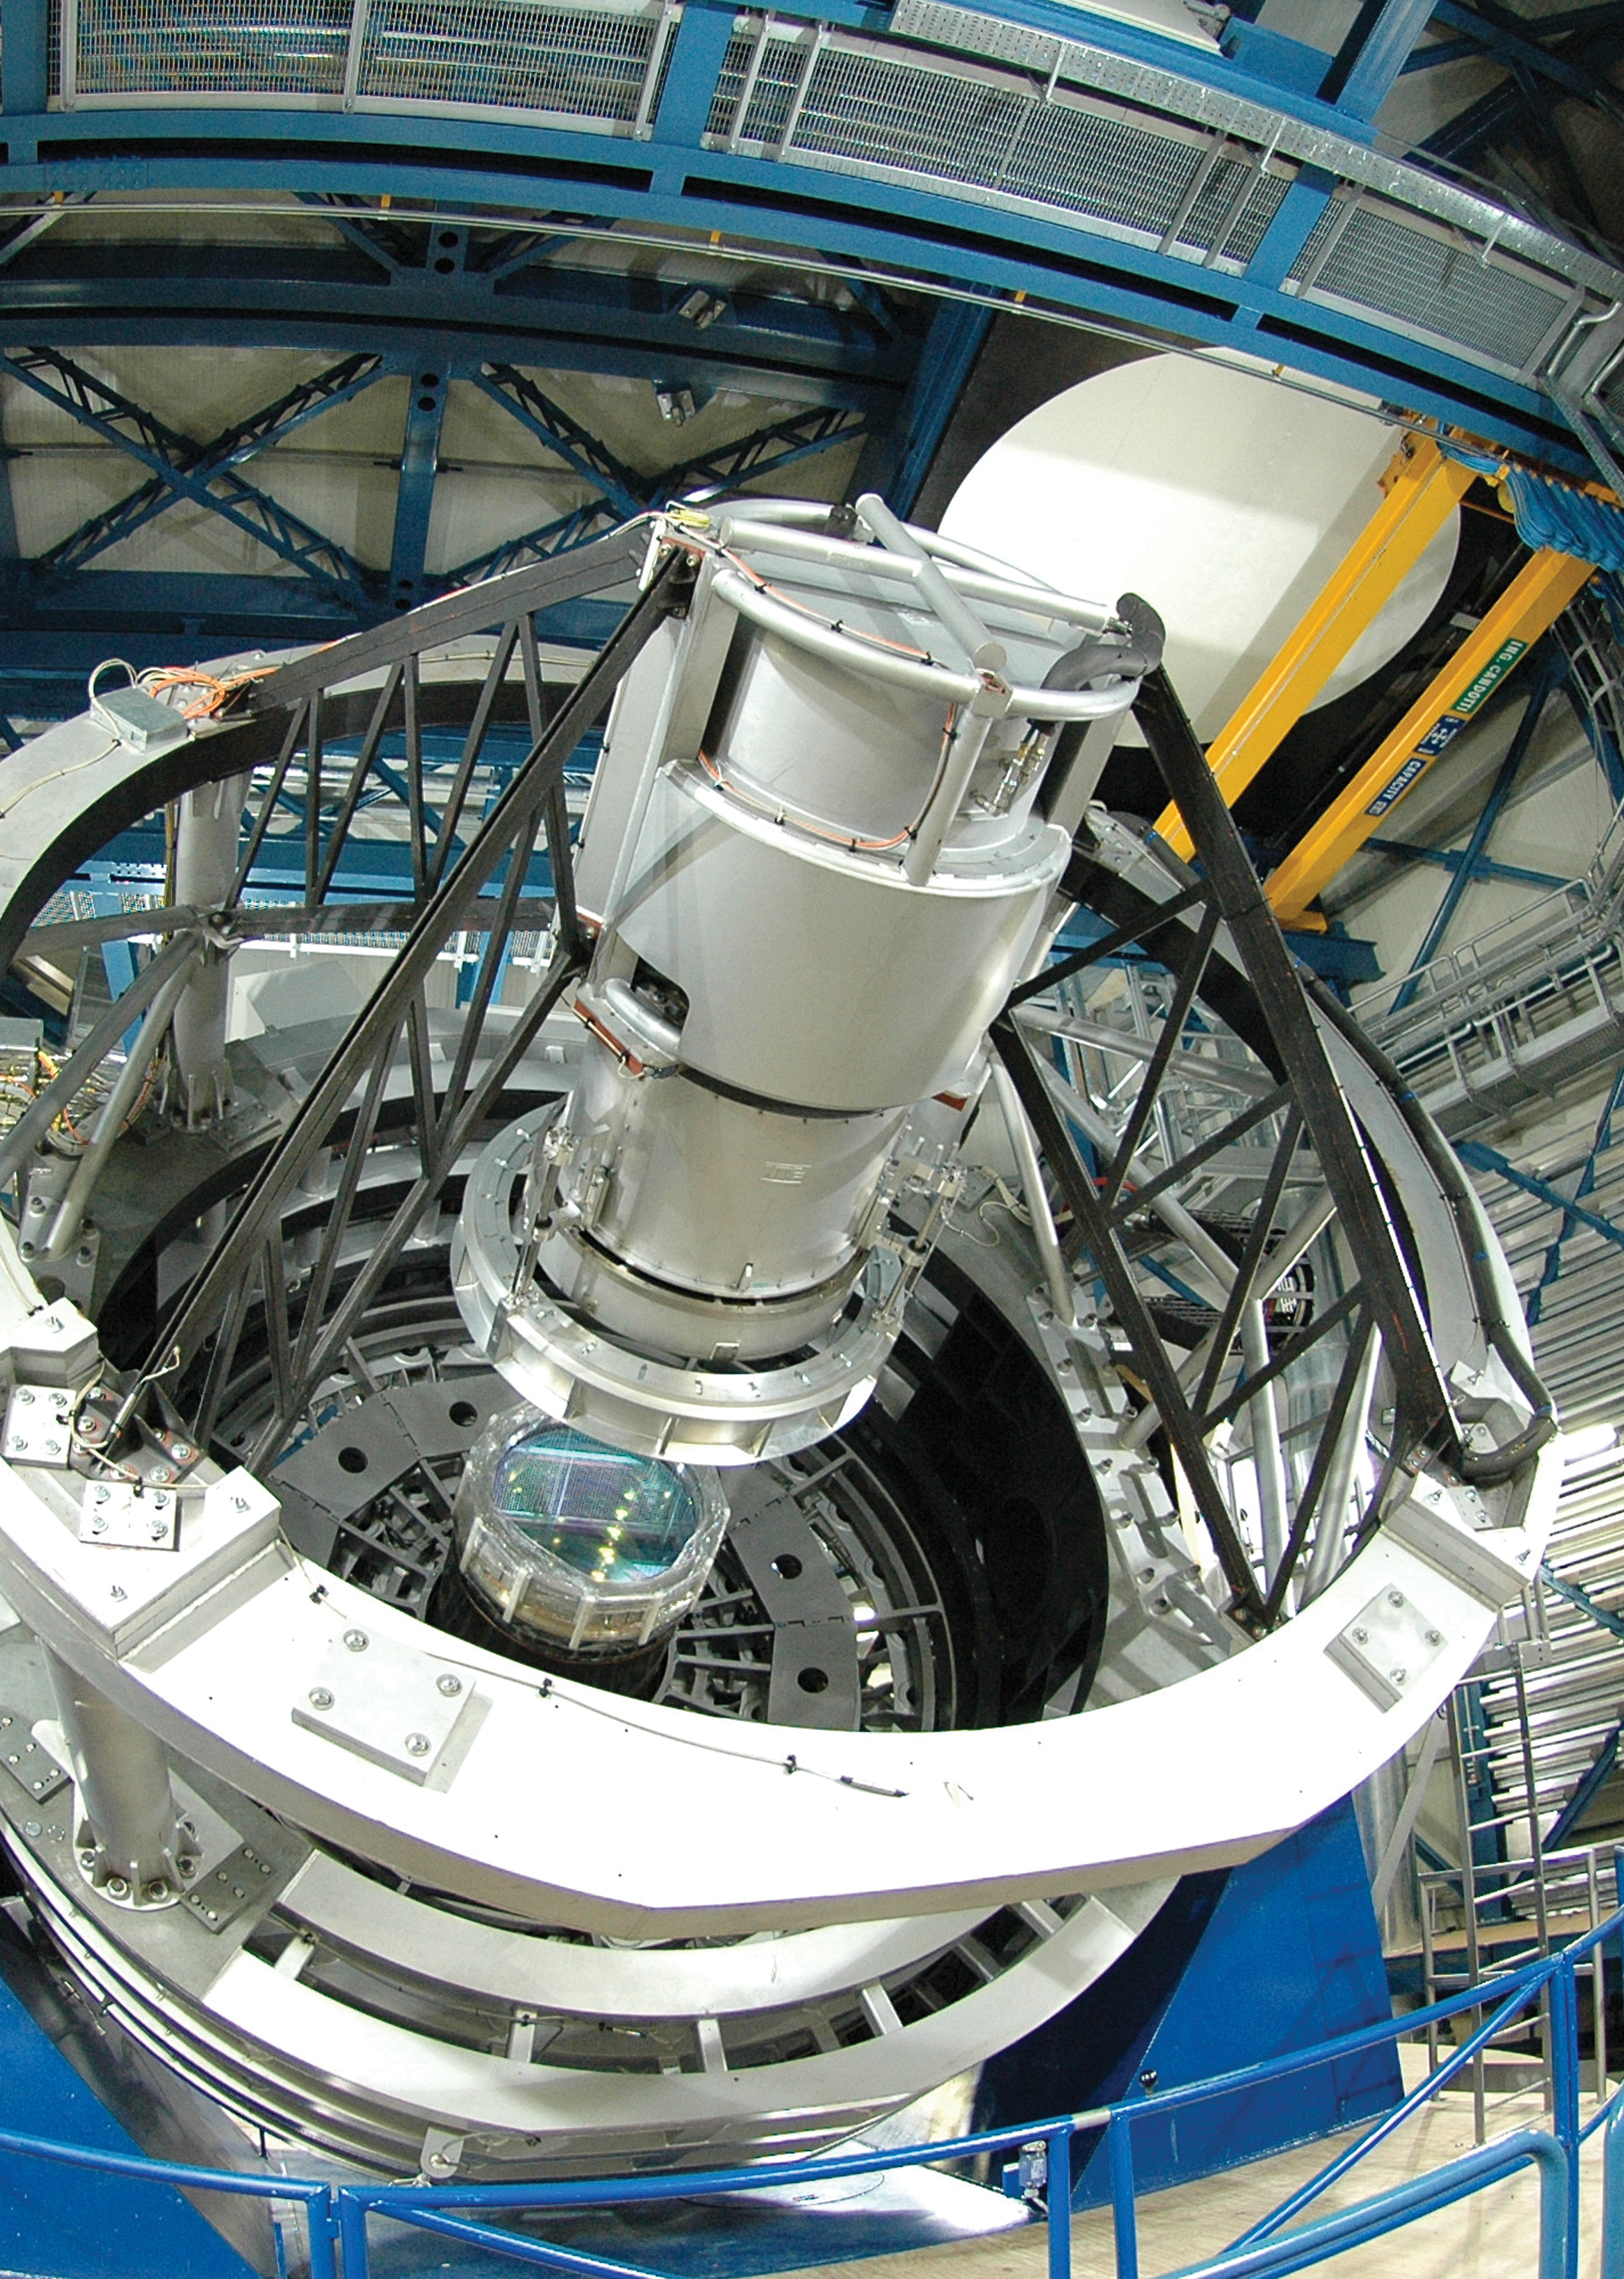

The Visible and Infrared Survey Telescope — VISTA

This photograph from 2008 shows the VISTA telescope, which is currently completing tests in its dome at Paranal in Chile. VISTA, along with the VST (VLT Survey Telescope) is one of two ESO survey telescopes about to start work surveying the southern skies.

VISTA has a main mirror that is 4.1 metres across and is by far the largest telescope in the world dedicated to surveying the sky at near-infrared wavelengths. It was conceived and developed by the United Kingdom and became an in-kind contribution to ESO as part of the UK's accession agreement, with the subscription paid by the UK Science and Technology Facilities Council (STFC). The main mirror is the most highly curved mirror of its size ever made and at the heart of VISTA is a 3-tonne camera containing 16 special detectors sensitive to infrared light with a combined total of 67 megapixels. It will have widest coverage of any astronomical near-infrared camera.

Observing at wavelengths longer than those visible to the human eye will allow VISTA to study objects that may be almost impossible to see in visible light because they are cool, obscured by dust clouds or because their light has been stretched towards redder wavelengths by the expansion of space during the light’s long journey from the early Universe.

VISTA will be able to detect and catalogue objects over the whole southern sky with a sensitivity that is 40 times greater than achieved with earlier infrared sky surveys such as the highly successful Two Micron All-Sky Survey. The start of VISTA surveys is planned for the second half of 2009.

This view looks down the stubby tube of VISTA. The white tubular structure in the foreground is the support for the secondary mirror and, just below the centre of the picture, the camera, complete with a light blue corrector lens, can be seen. The blue structure at the bottom is part of the telescope’s fork mount.

Credit: Steven Beard (UKATC)/ESO